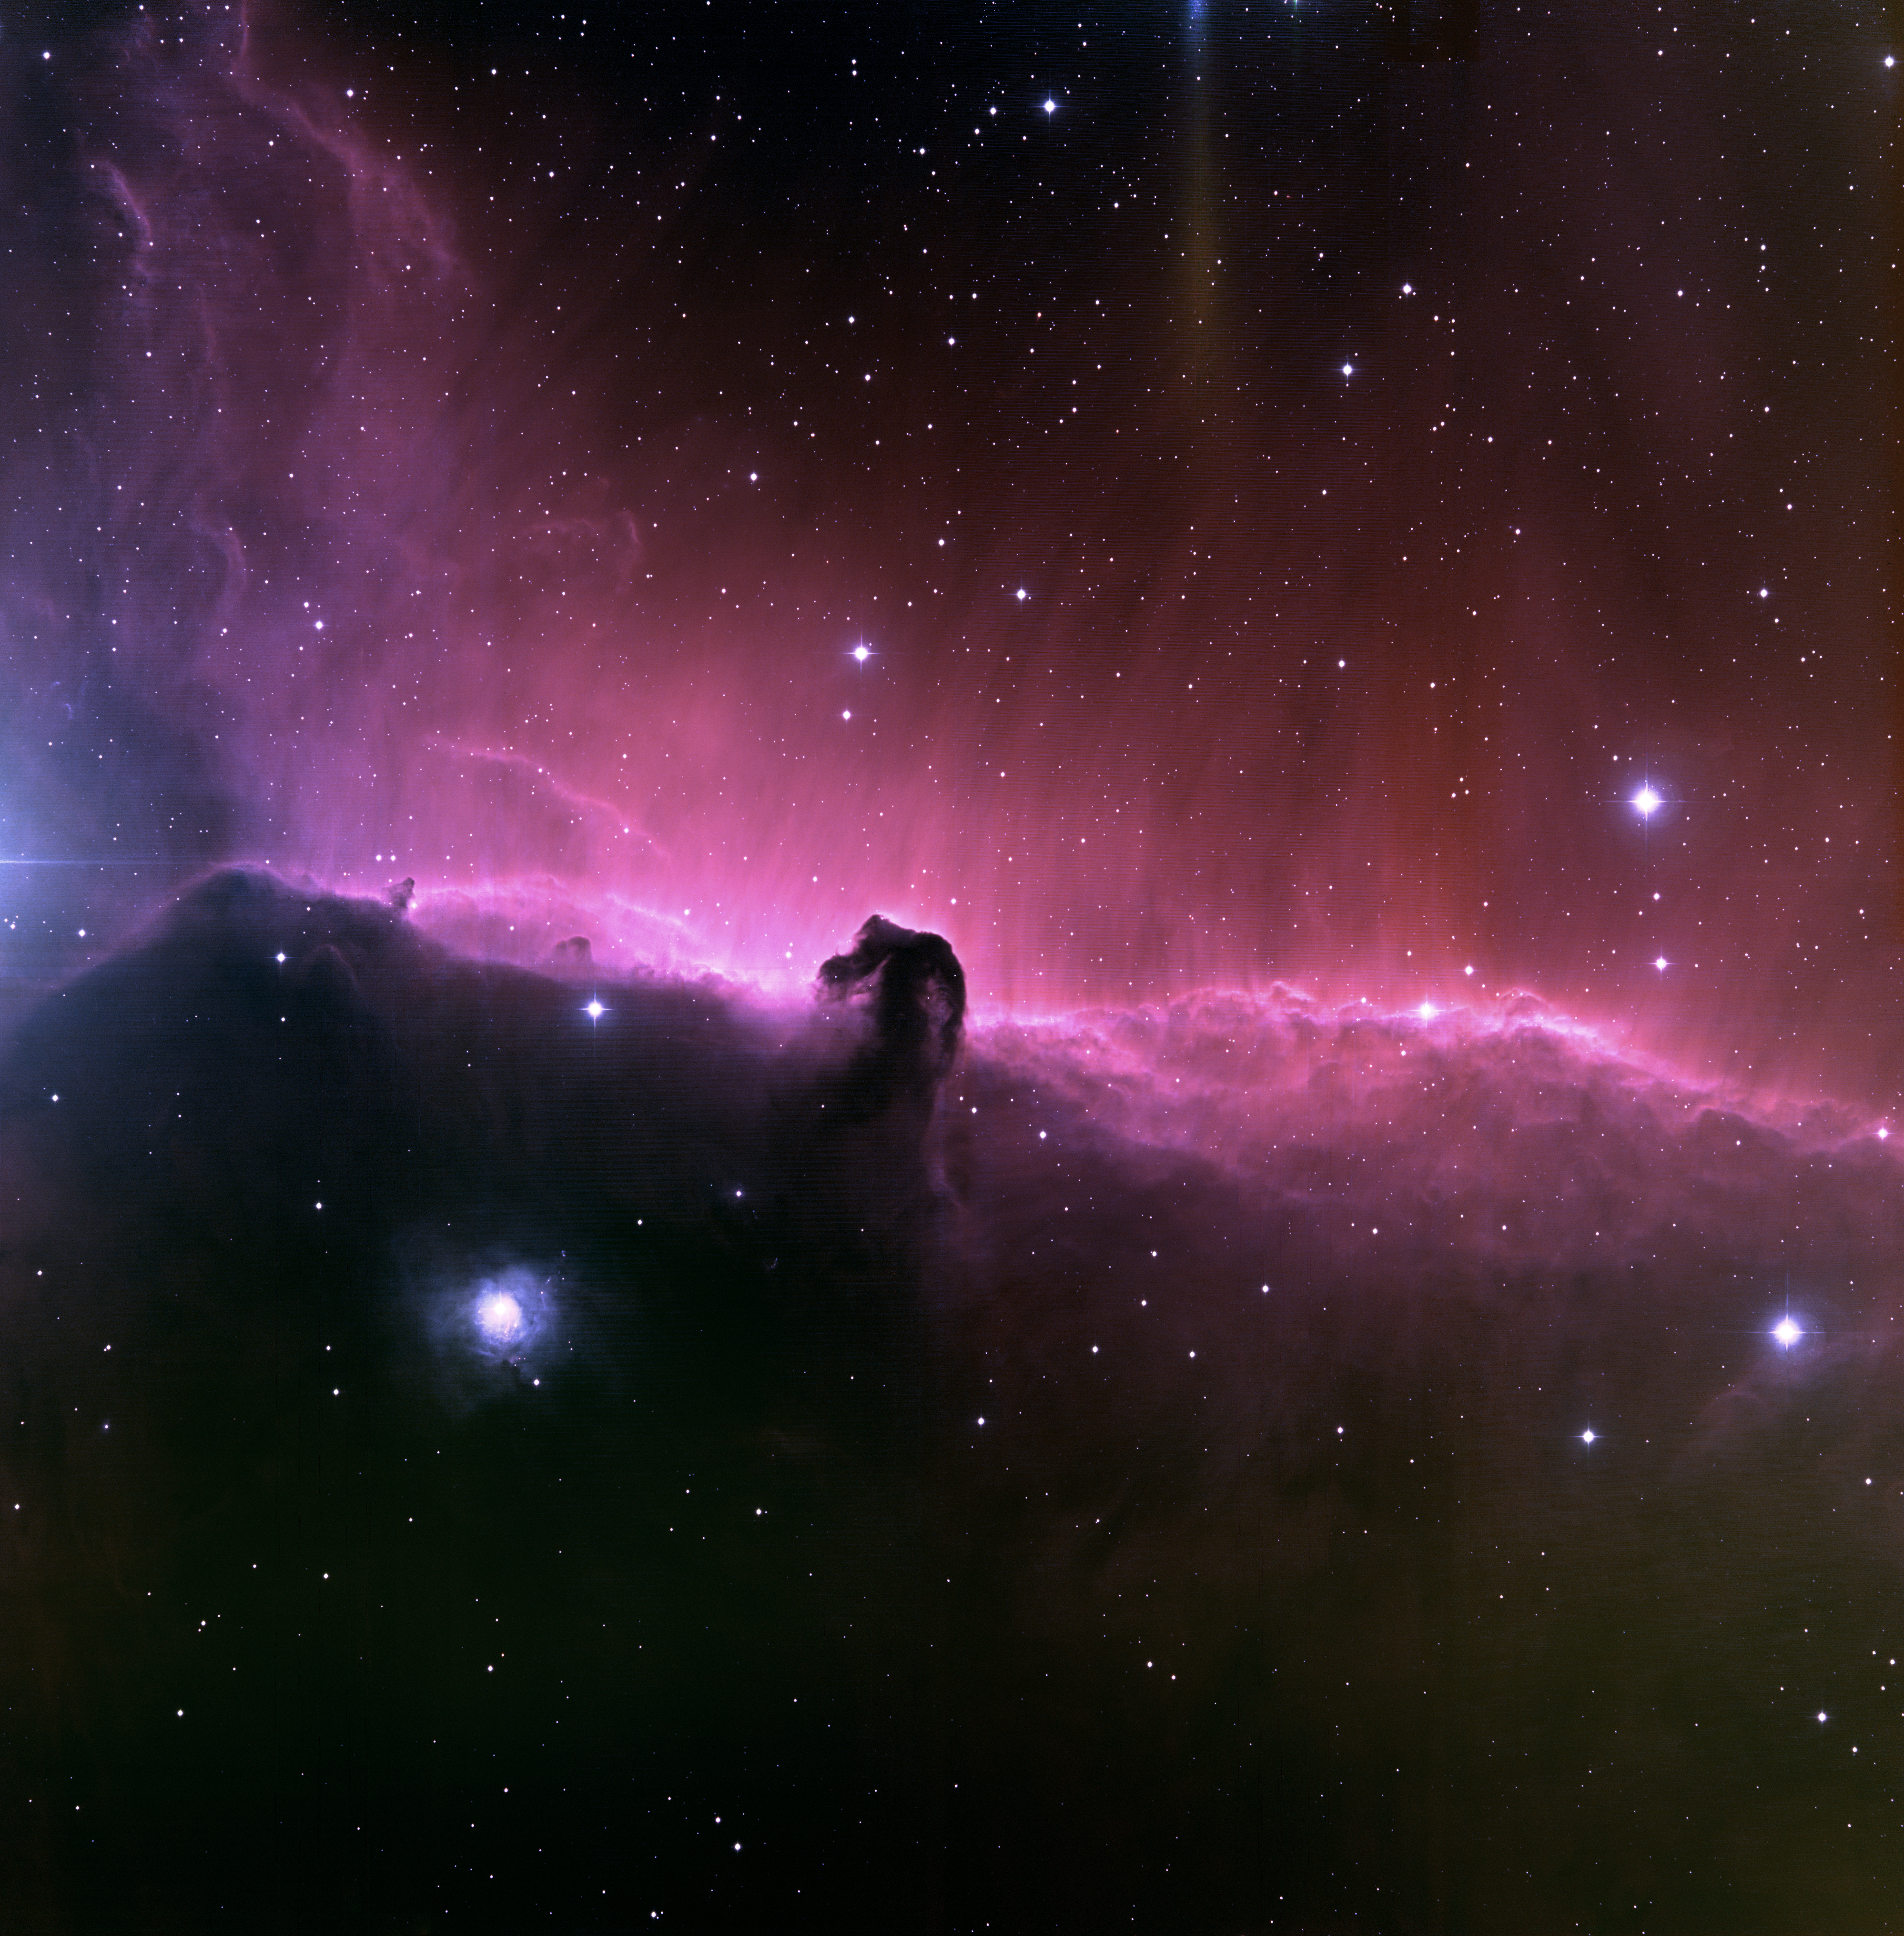

The Horsehead Nebula/IC434

This exceptional image of the Horsehead nebula was taken at the National Science Foundation's 0.9-meter telescope on Kitt Peak with the NOAO Mosaic CCD camera. Located in the constellation of Orion, the Hunter, the Horsehead is part of a dense cloud of gas in front of an active star-forming nebula known as IC434. The nebulosity of the Horsehead is believed to be excited by the bright star Sigma Orionis, which is located above the top of the image. Just off the left side of the image is the bright star Zeta Orionis, which is the easternmost of the three stars that form Orion's belt. Zeta Orionis is a foreground star, and is not related to the nebula. The streaks in the nebulosity that extend above the Horsehead are likely due to magnetic fields within the nebula. Close study reveals that many more stars are visible in the top half of the image. Stars in the lower half of the image are obscured by a dark cloud of hydrogen gas. The edge of this large cloud is the horizontal strip of glowing gas that bisects the image. The Horsehead is located about 1,600 light-years away from Earth. The area shown in this image is quite large on the sky, covering about five times the area of the full Moon. This false-color image was created by combining emission-line images taken in hydrogen-alpha (red), oxygen [OIII] (green) and sulfur [SII] (blue).

Credit: T.A.Rector (NOIRLab/NSF/AURA) and Hubble Heritage Team (STScI/AURA/NASA)